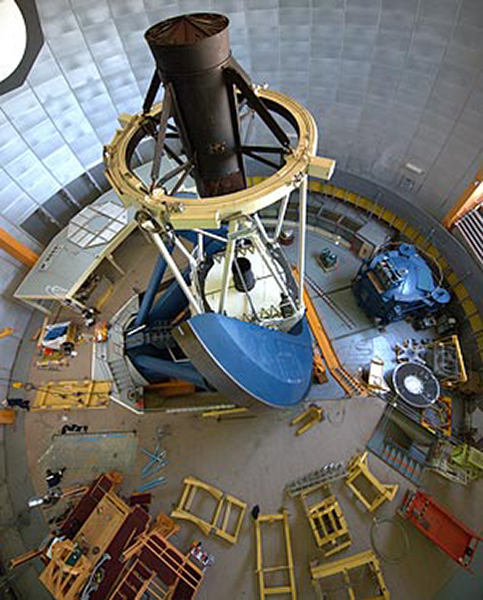

Dark Energy Camera

Life is busy at the Víctor M. Blanco 4-meter Telescope at Cerro Tololo Inter-American Observatory right now. This is a bird’s eye view of the dome floor during the early stages of the installation of the f/8 handler for use with the Dark Energy Camera, DECam.

Credit: Tim Abbott NOAO, CTIO